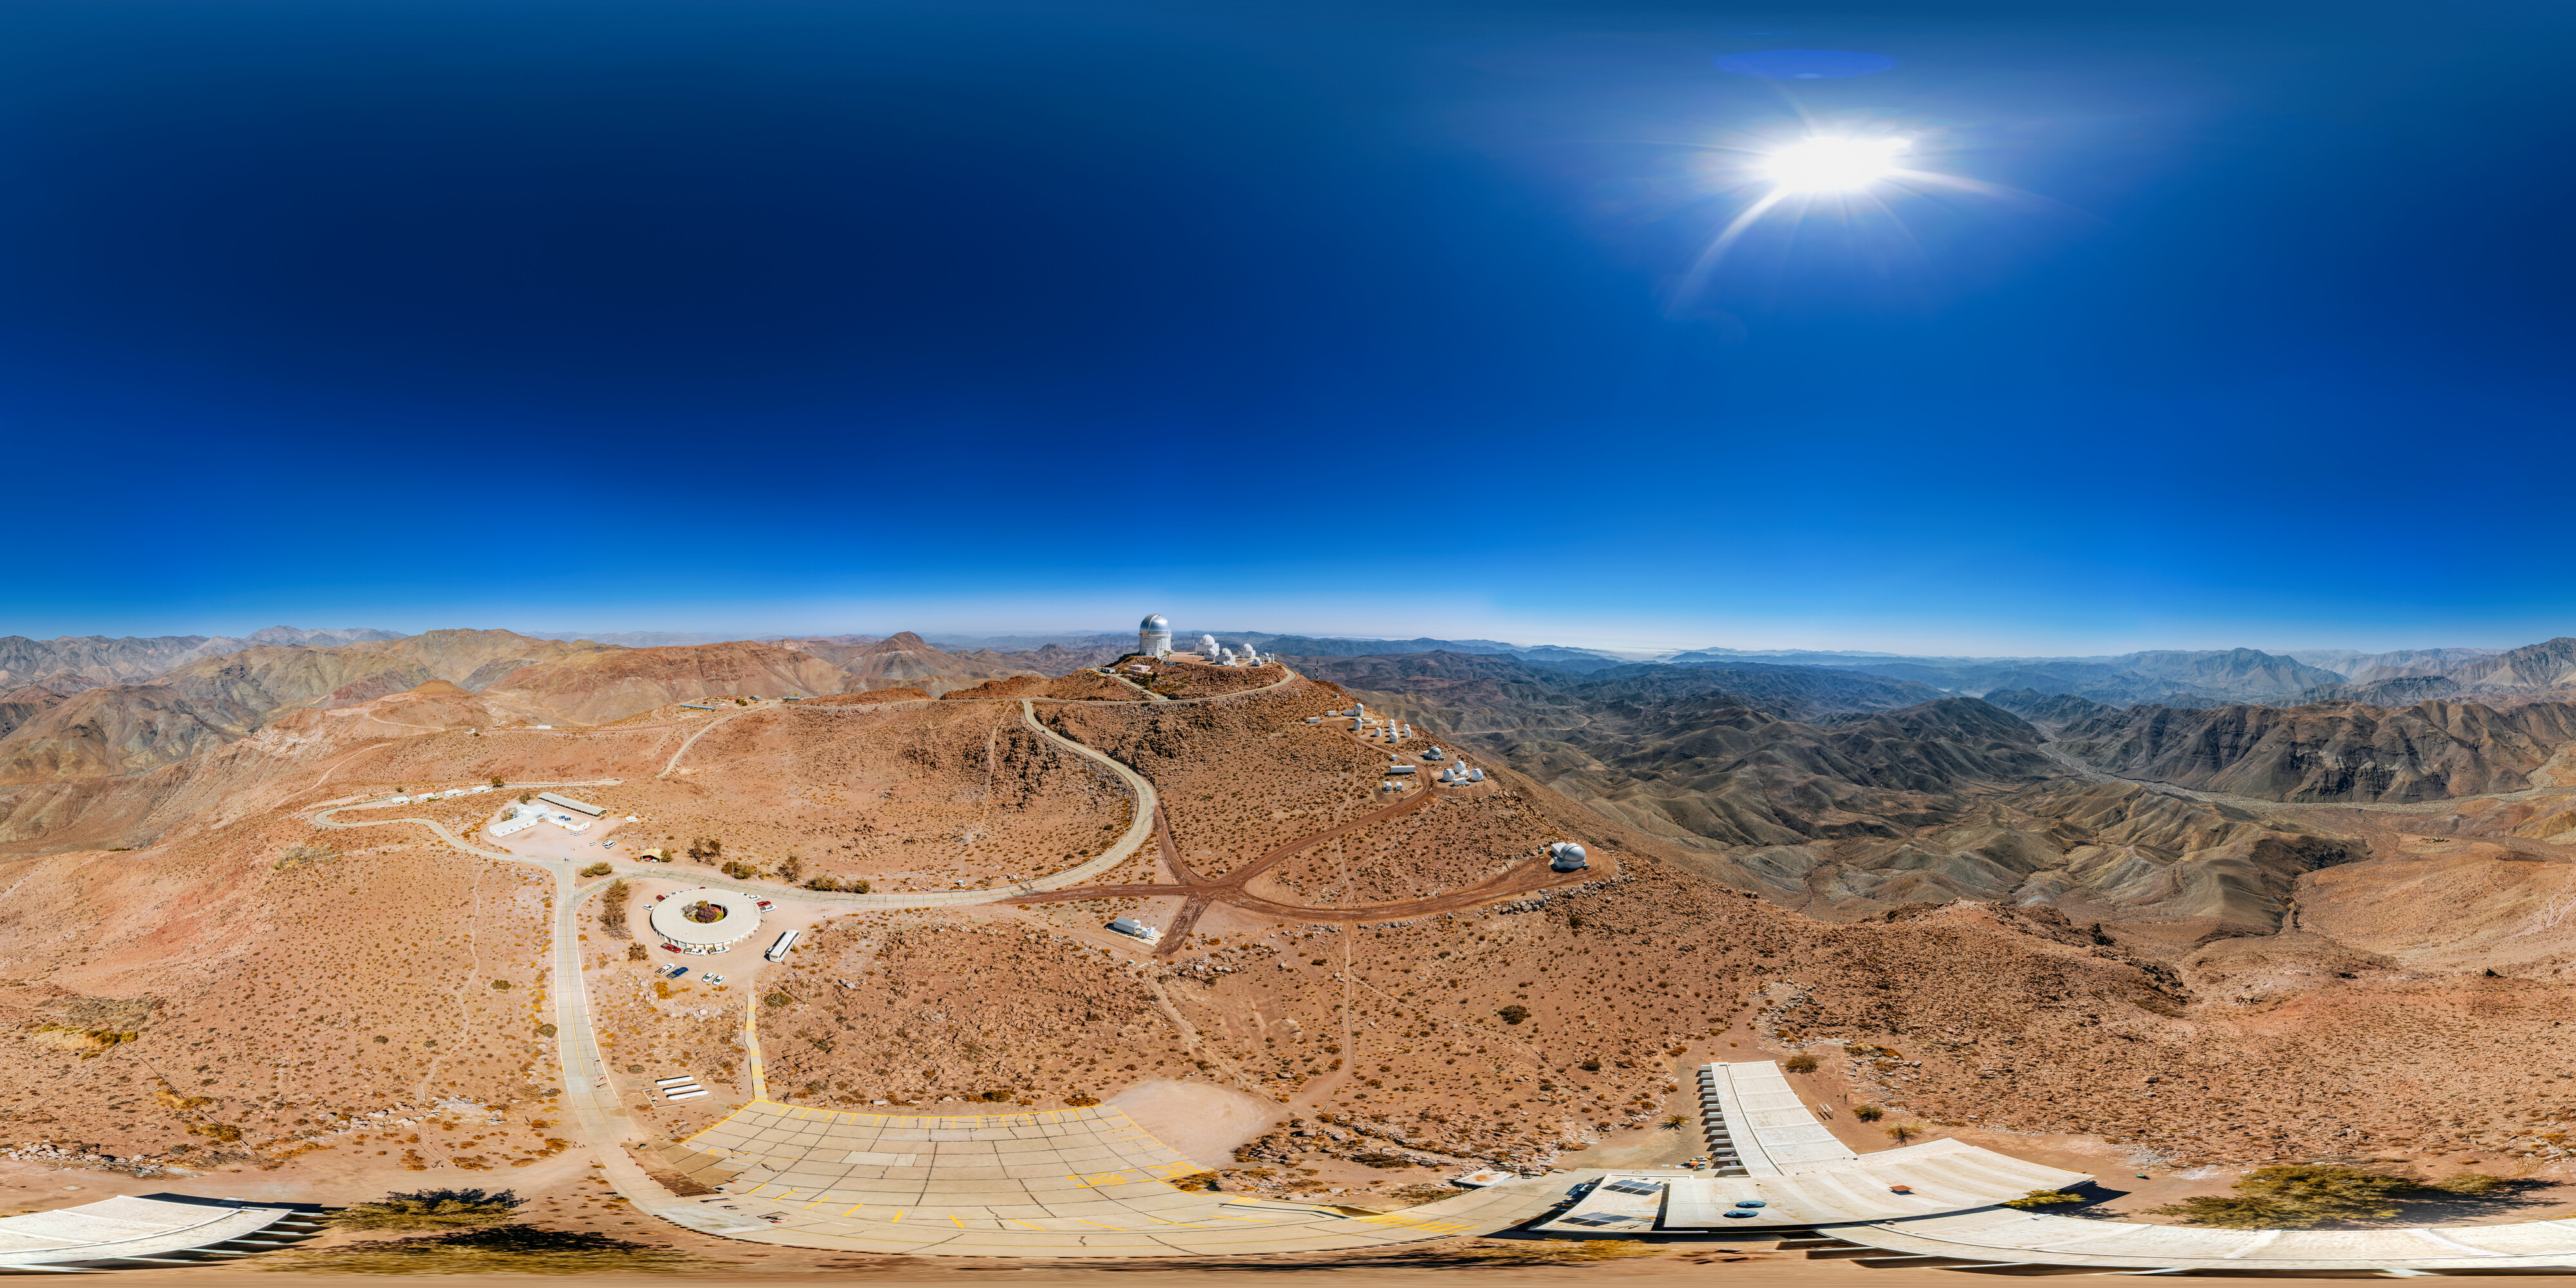

Cerro Tololo Inter-American Observatory Complex 360 Panorama

An aerial 360 panorama of the Cerro Tololo Inter-American Observatory complex in Chile.

Credit: NOIRLab/NSF/AURA/ T. Matsopoulos